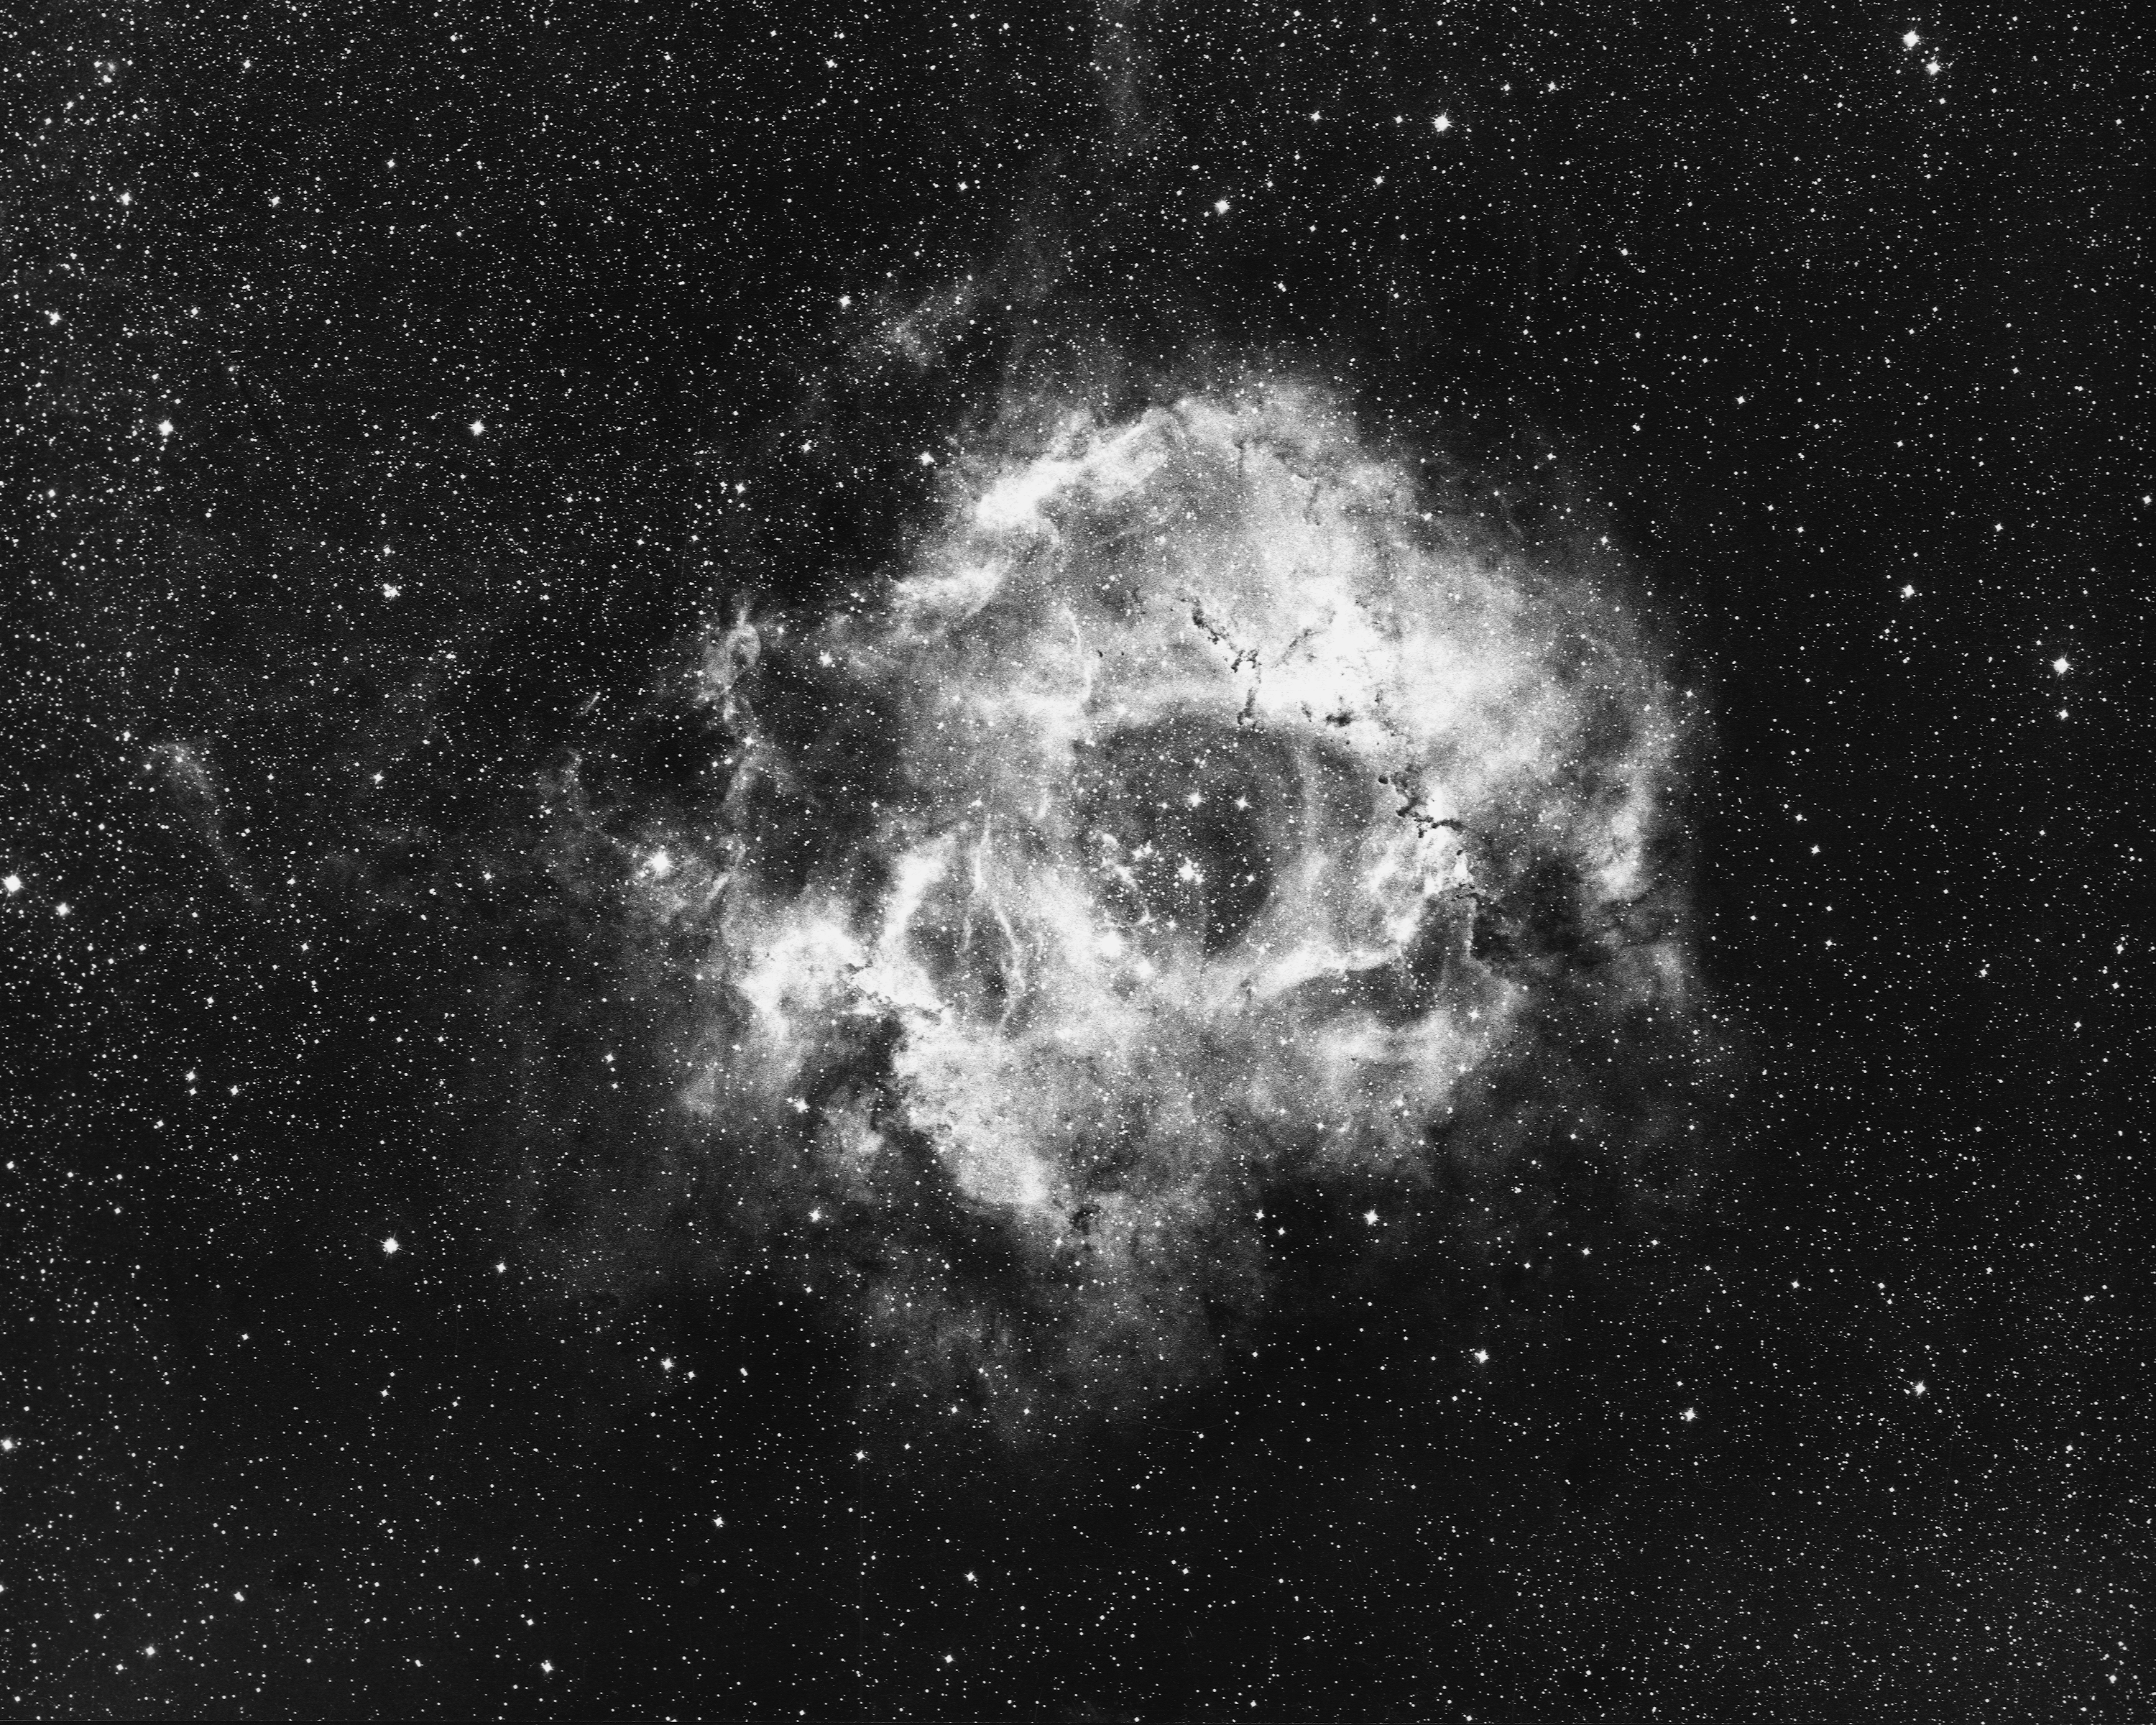

Rosette Nebula, NGC 2237

The Rosette Nebula, NGC2237, in the constellation of Monoceros, as seen by the Curtis Schmidt telescope at the Cerro Tololo Interamerican Observatory. The nebula is about 2600 light-years away and about 55 light-years across. The central star cluster is known as NGC2244. North is at the top.

Credit: NOIRLab/NSF/AURA